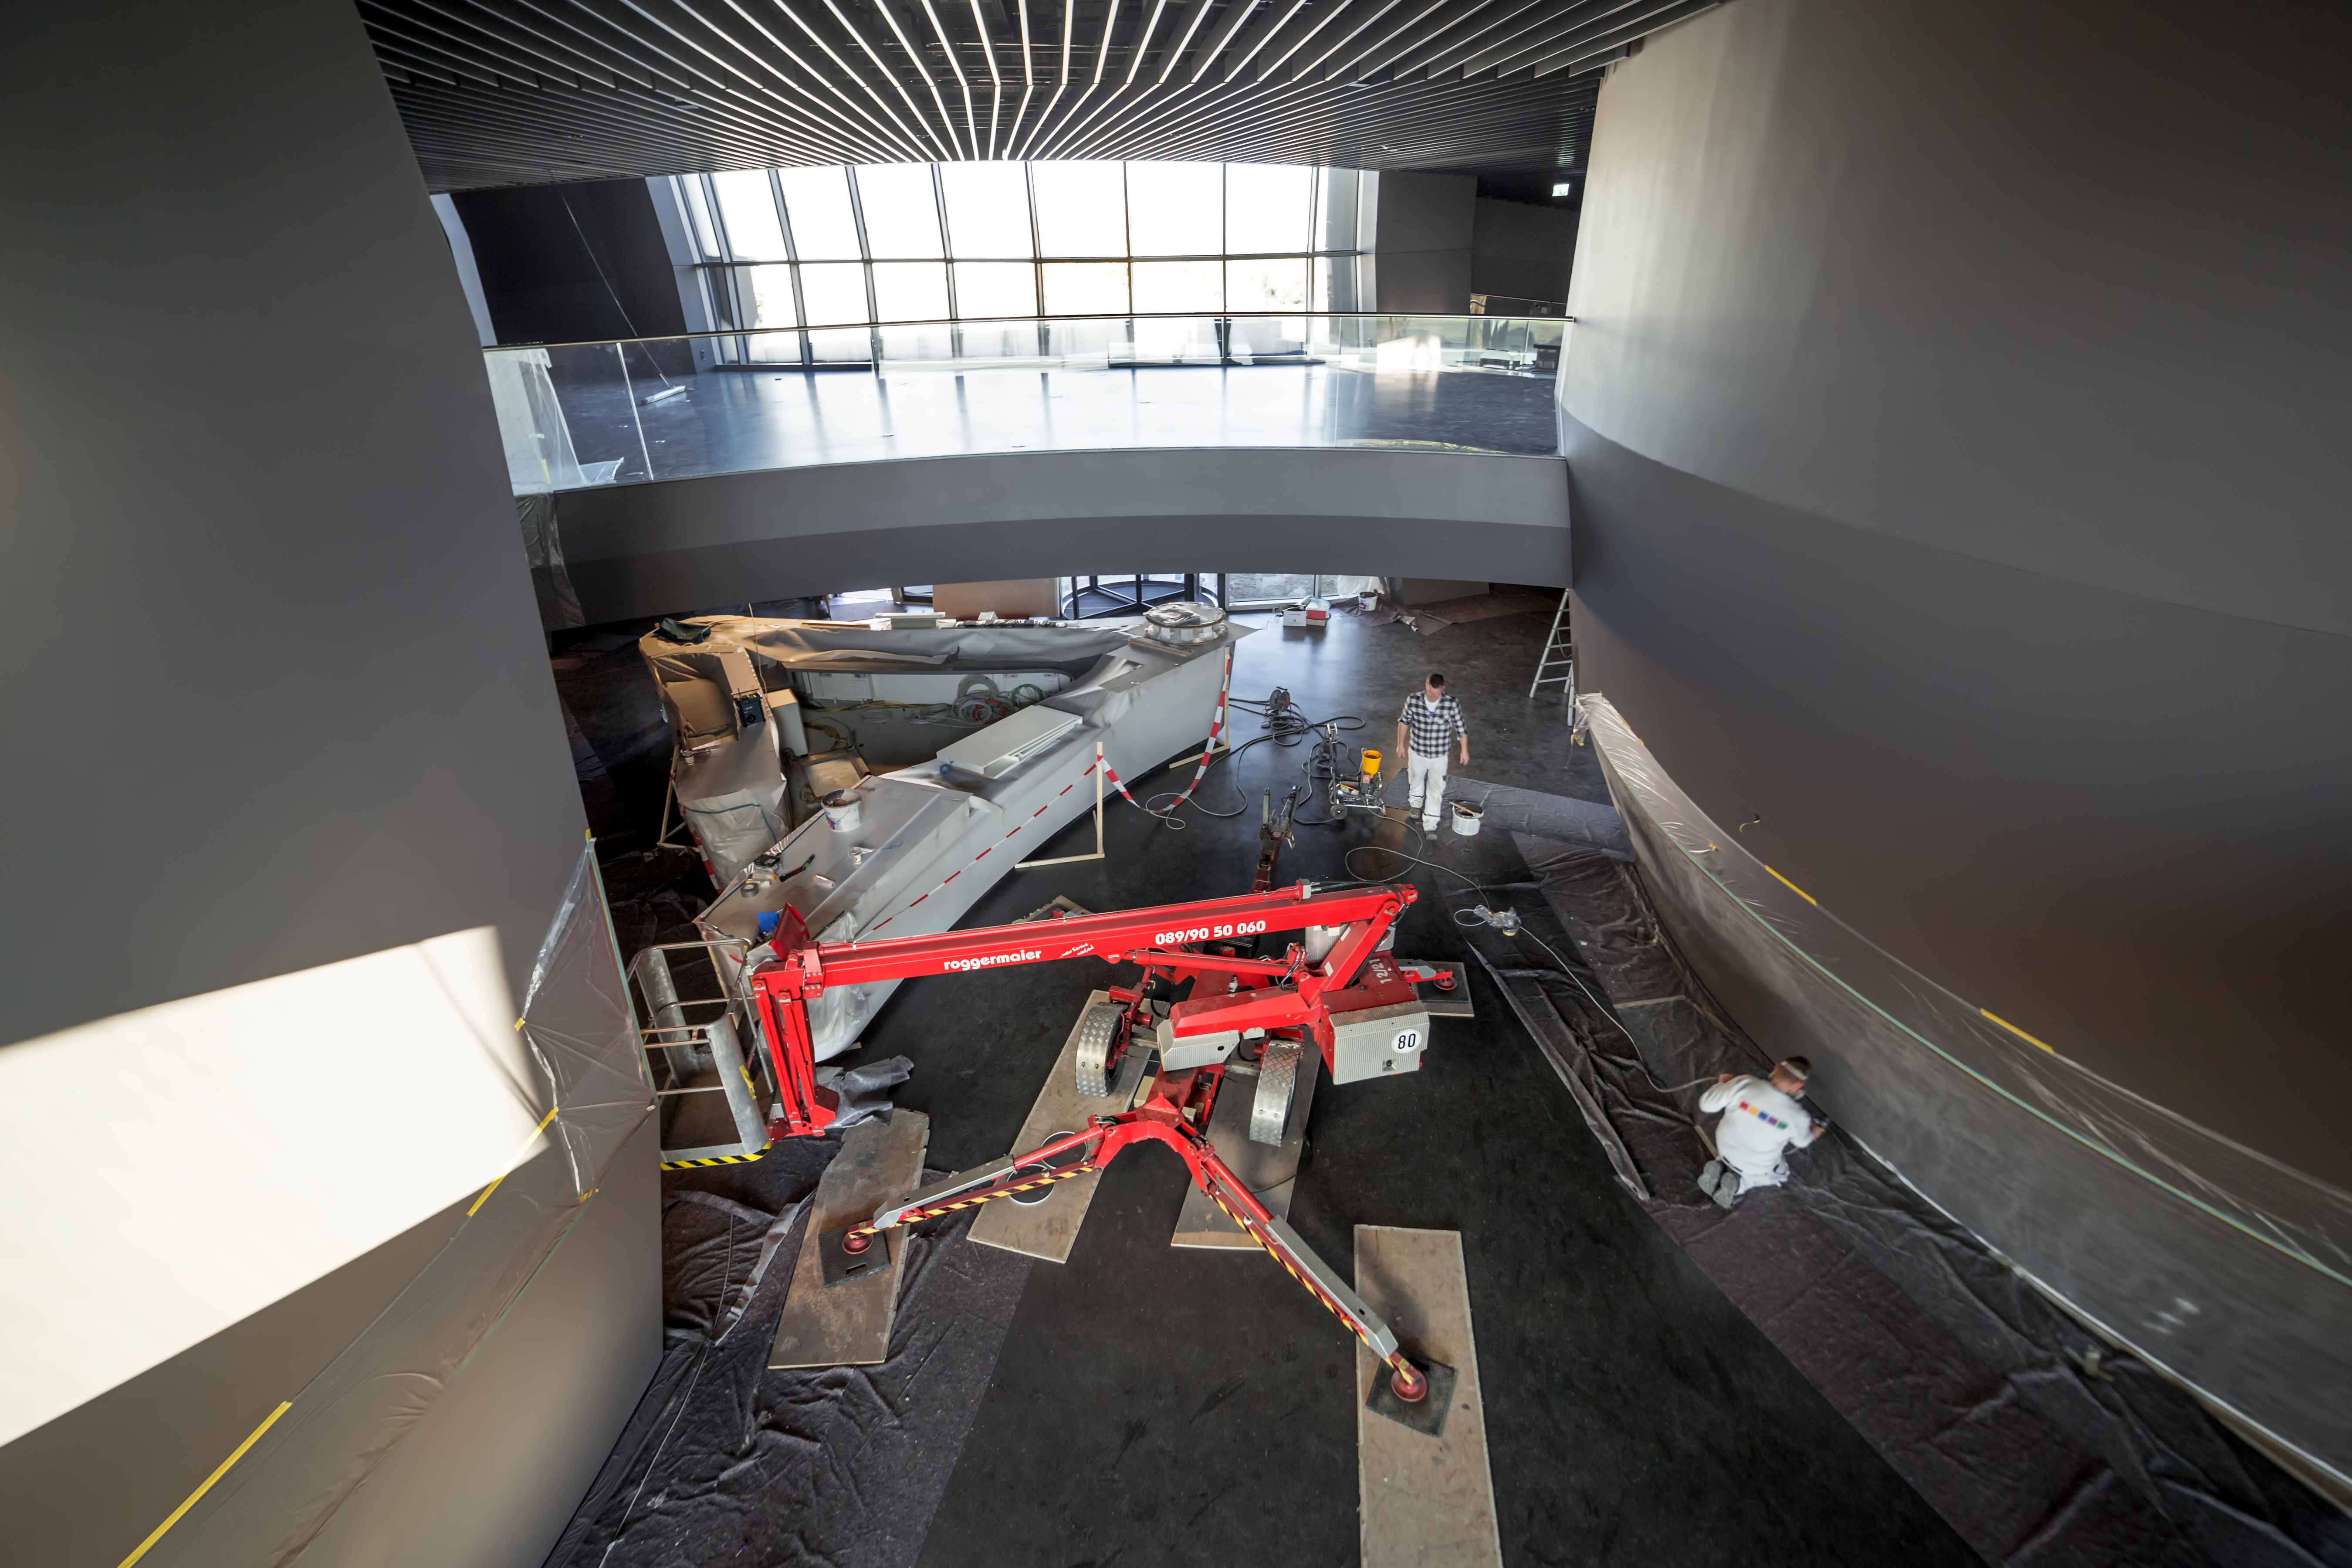

Construction continues inside the ESO Supernova

The ESO Supernova Planetarium & Visitor Centre is a cutting-edge free astronomy centre for the public located at the site of ESO Headquarters in Garching bed München. Opening in April 2018, the centre will provide an immersive experience that will leave you in awe of the Universe we live in. Construction continues in the centre to turn this space into a modern and interactive place of exploration.

Credit: ESO